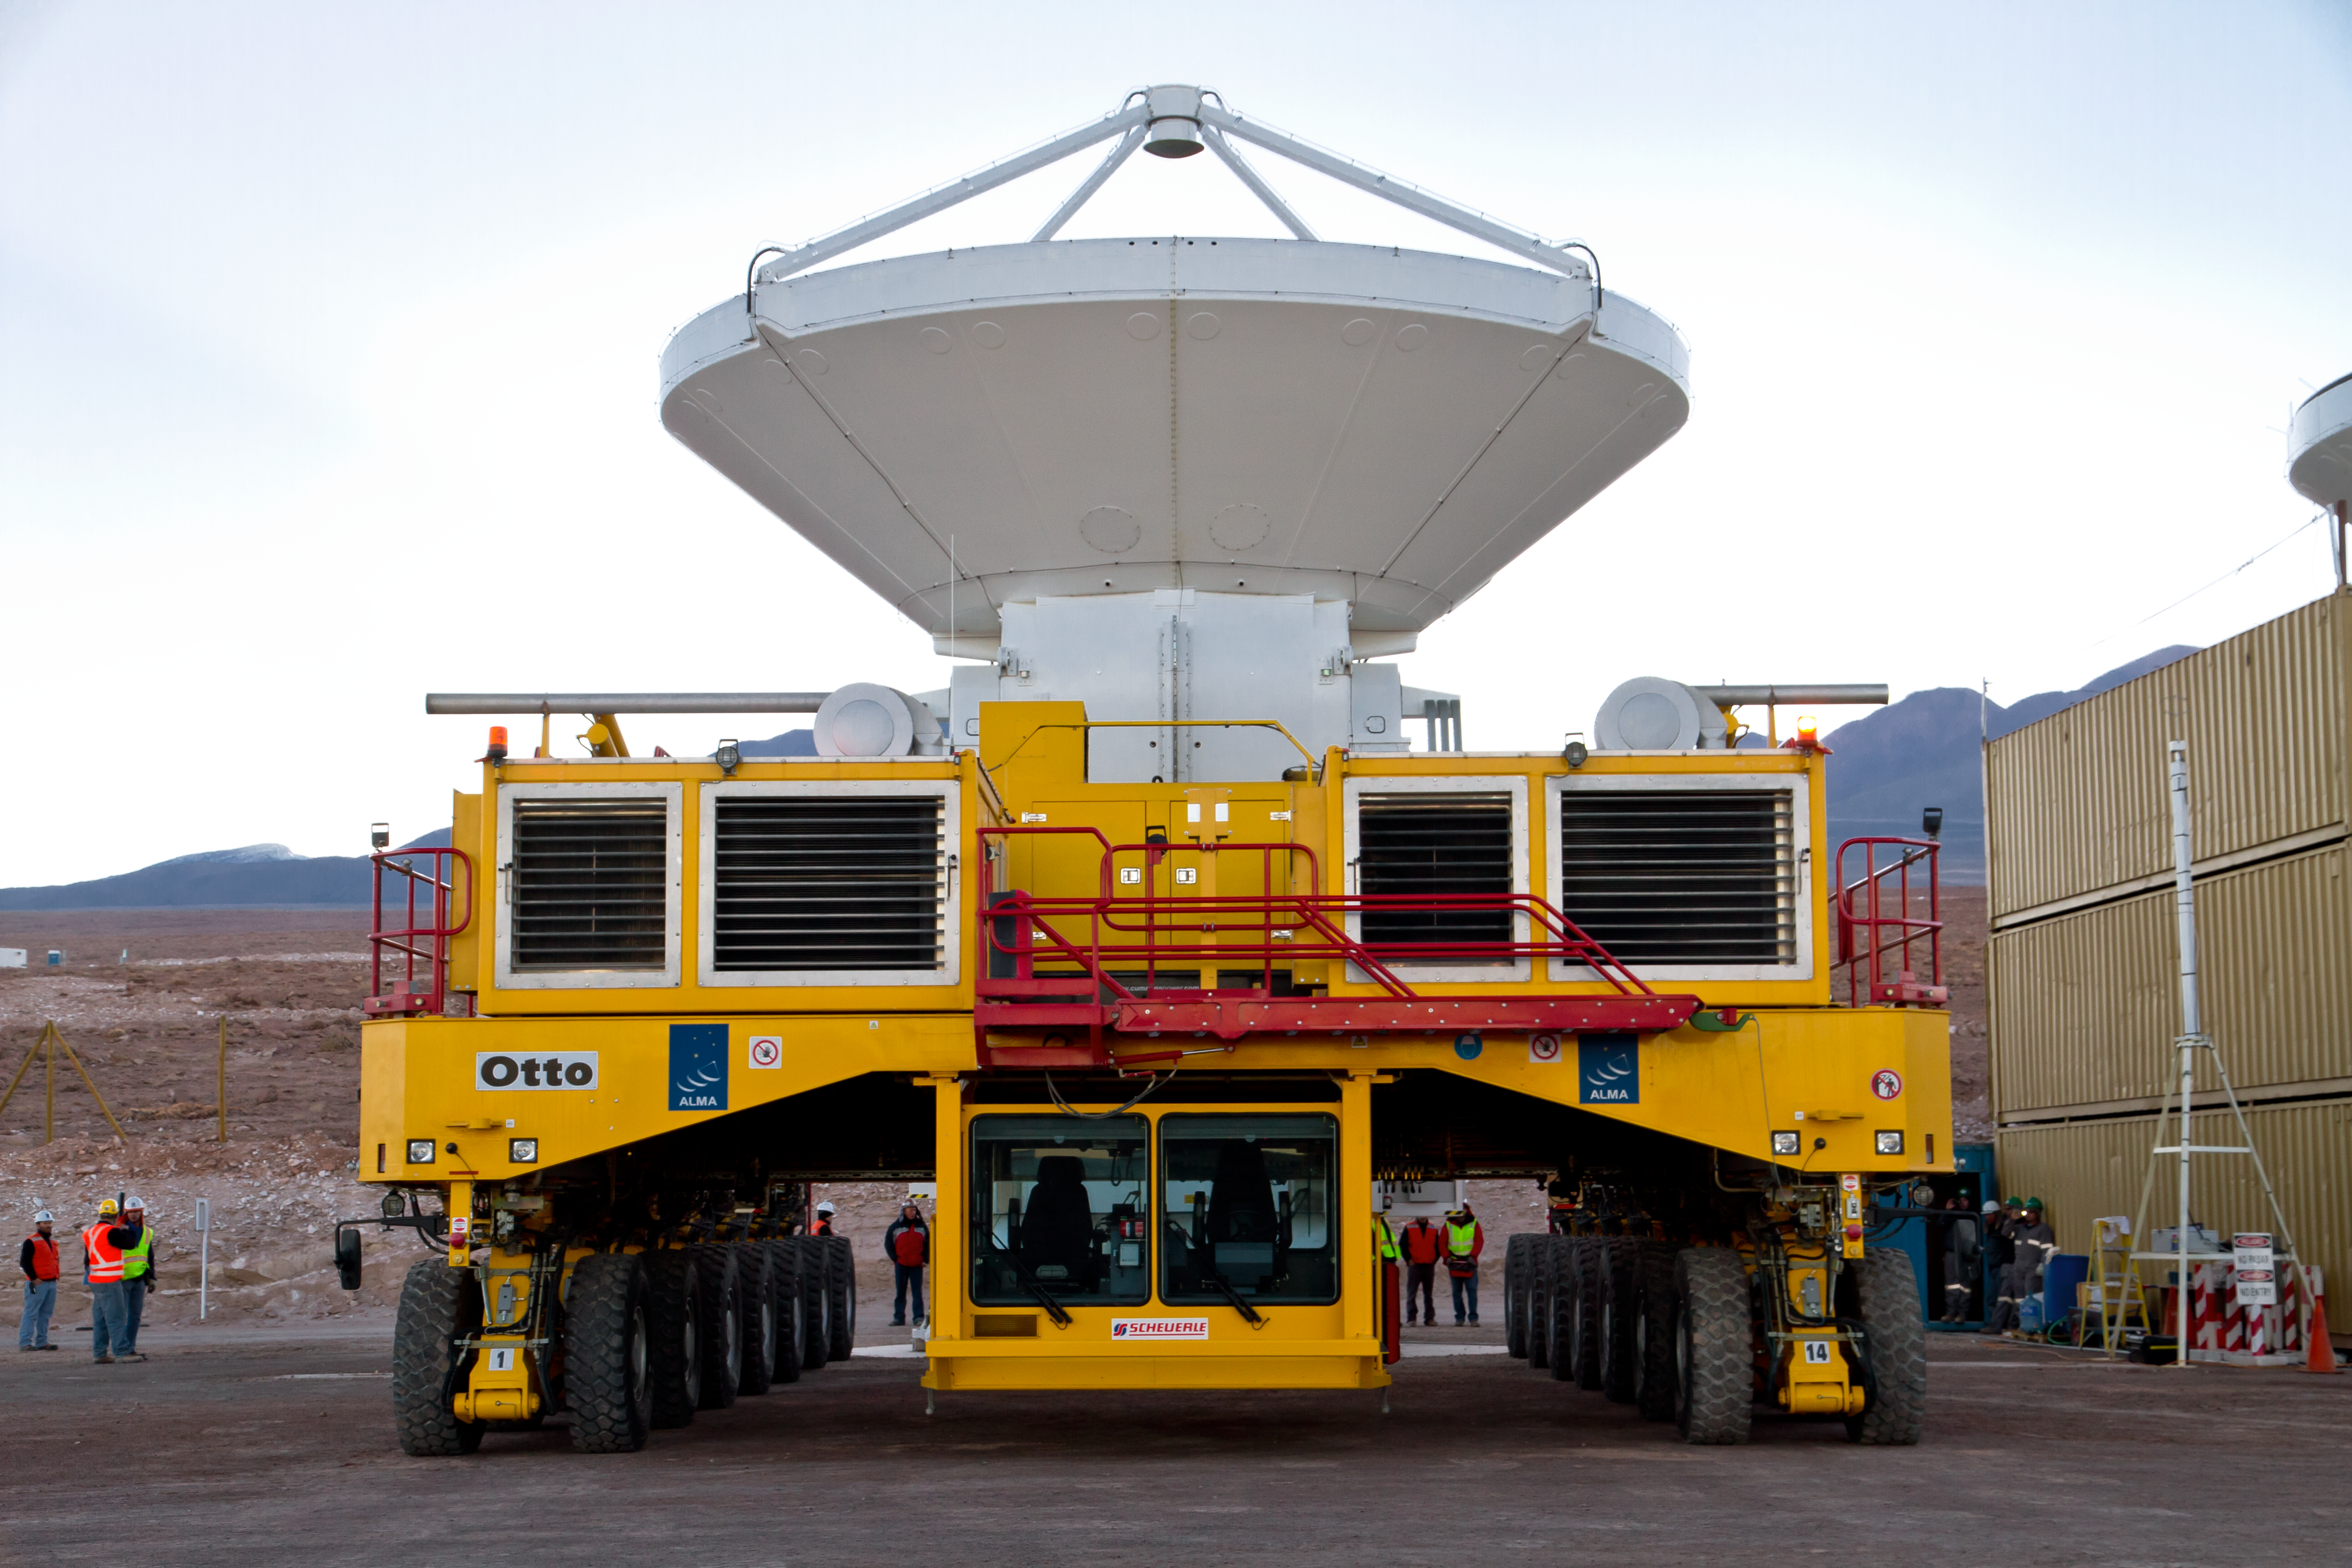

First European ALMA antenna handed over to Joint ALMA Observatory

The first European antenna for ALMA is moved the short distance from the Site Erection Facility, where it was assembled, to the Operations Support Facility on one of the giant yellow ALMA transporter vehicles. The two sites are next to each other, at an altitude of 2900 metres in the foothills of the Chilean Andes. This short trip marks the handover of the antenna from the AEM Consortium (Thales Alenia Space, European Industrial Engineering, and MT-Mechatronics), who built it, to the ALMA Observatory. The antenna weighs about 95 tonnes, and its dish has a diameter of 12 metres. It joins other antennas provided by the North American and East Asian ALMA partners. After testing at the OSF, it will be moved up to the 5000-metre Chajnantor plateau, where the ALMA telescope is taking shape.

Read more about this event on http://www.eso.org/public/announcements/ann11022/

Credit: ESO